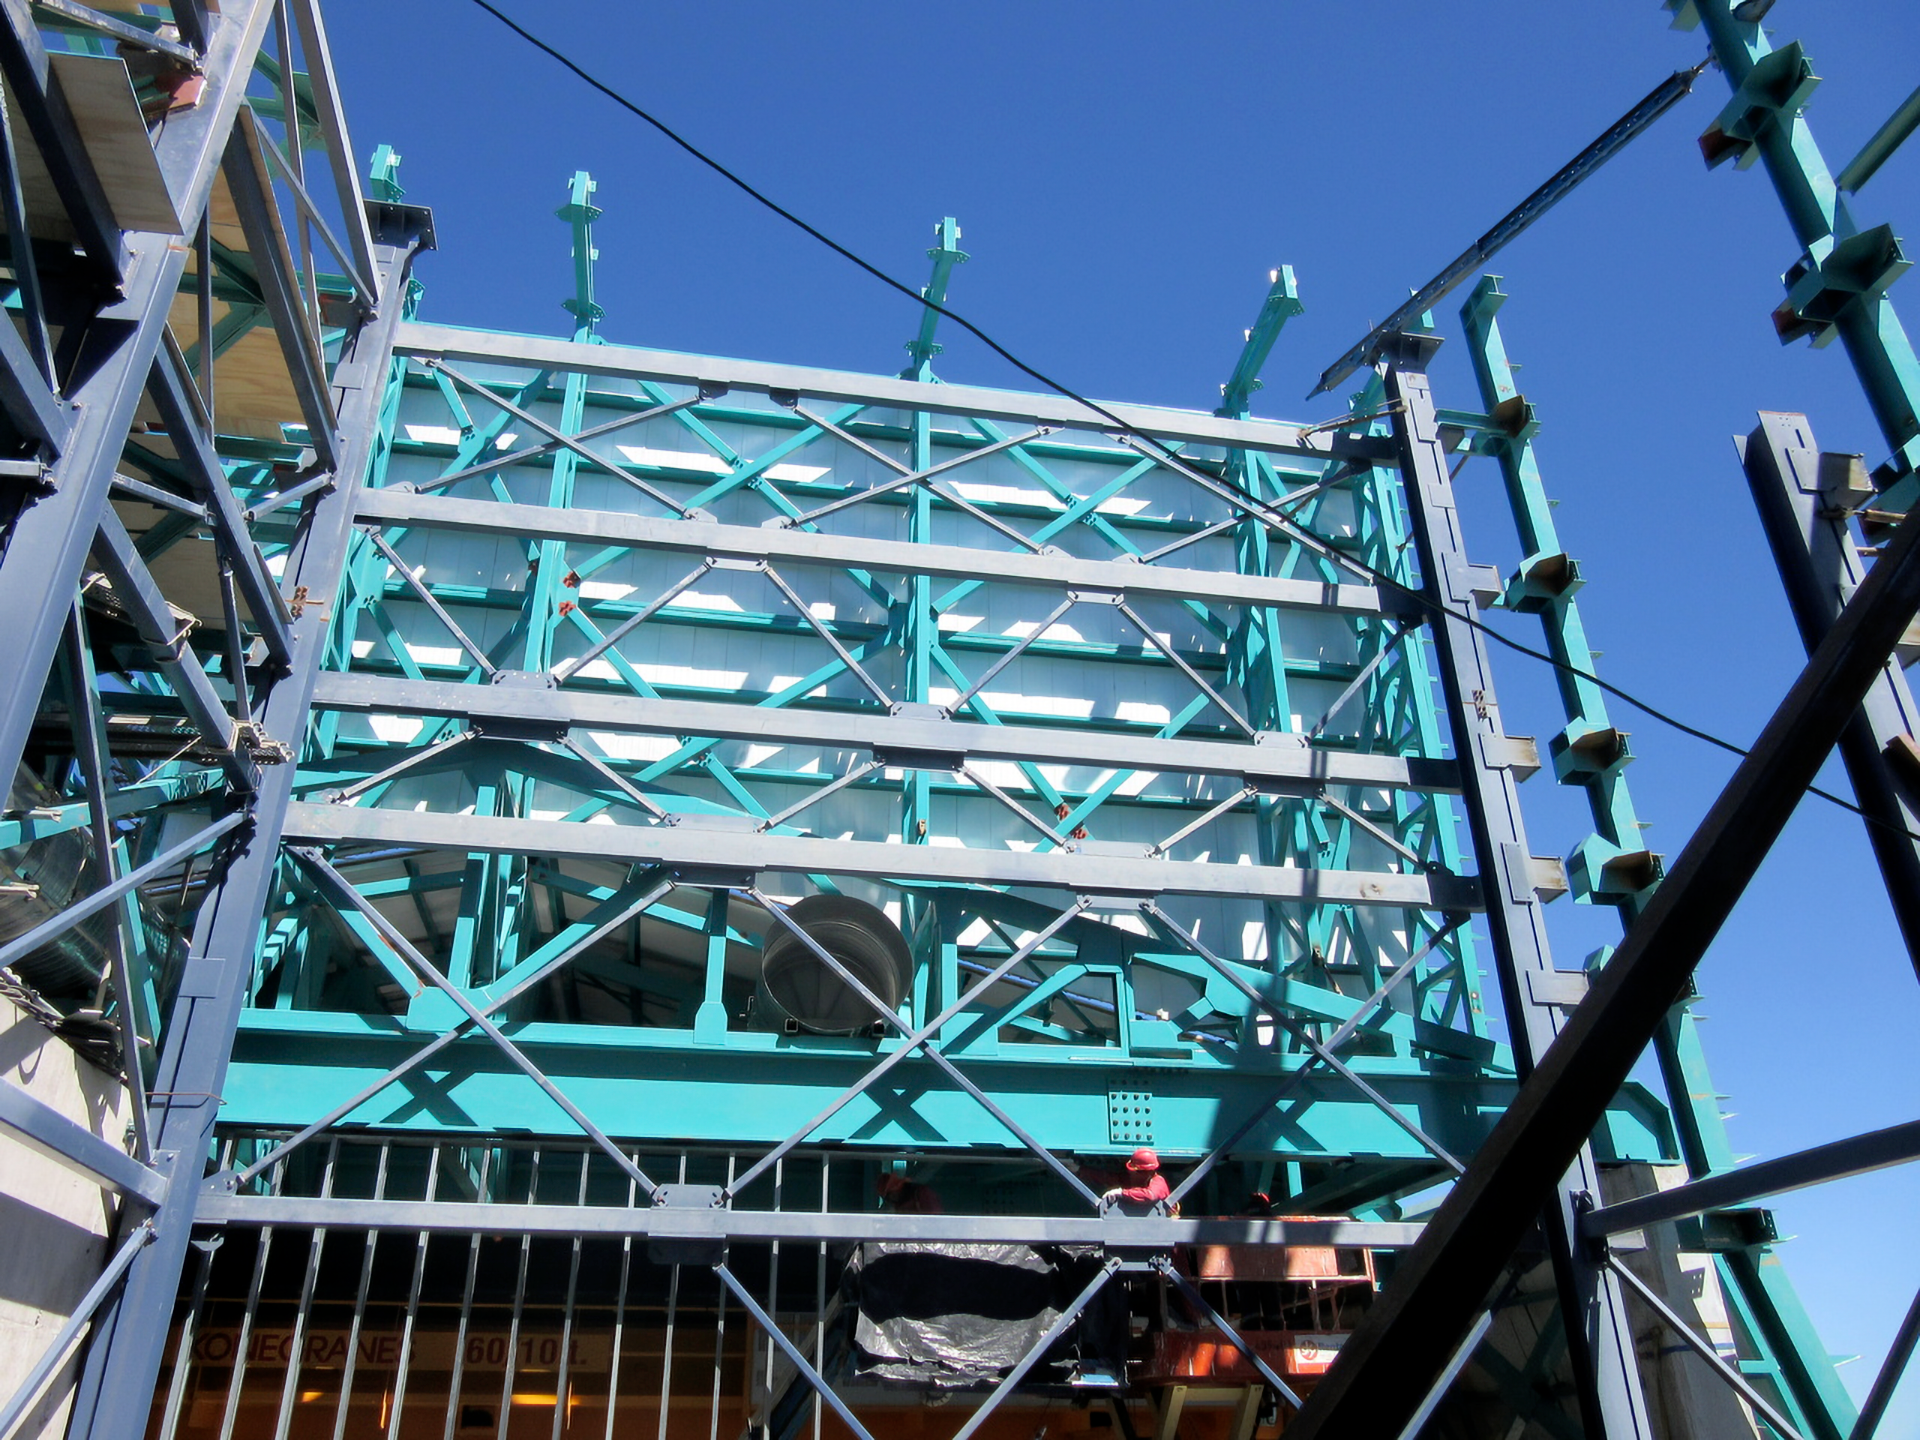

Rubin Vertical Platform Lift

One side of the vertical platform lift at the Rubin Observatory on Cerro Pachón in Chile.

Credit: RubinObs/NOIRLab/SLAC/NSF/DOE/AURA